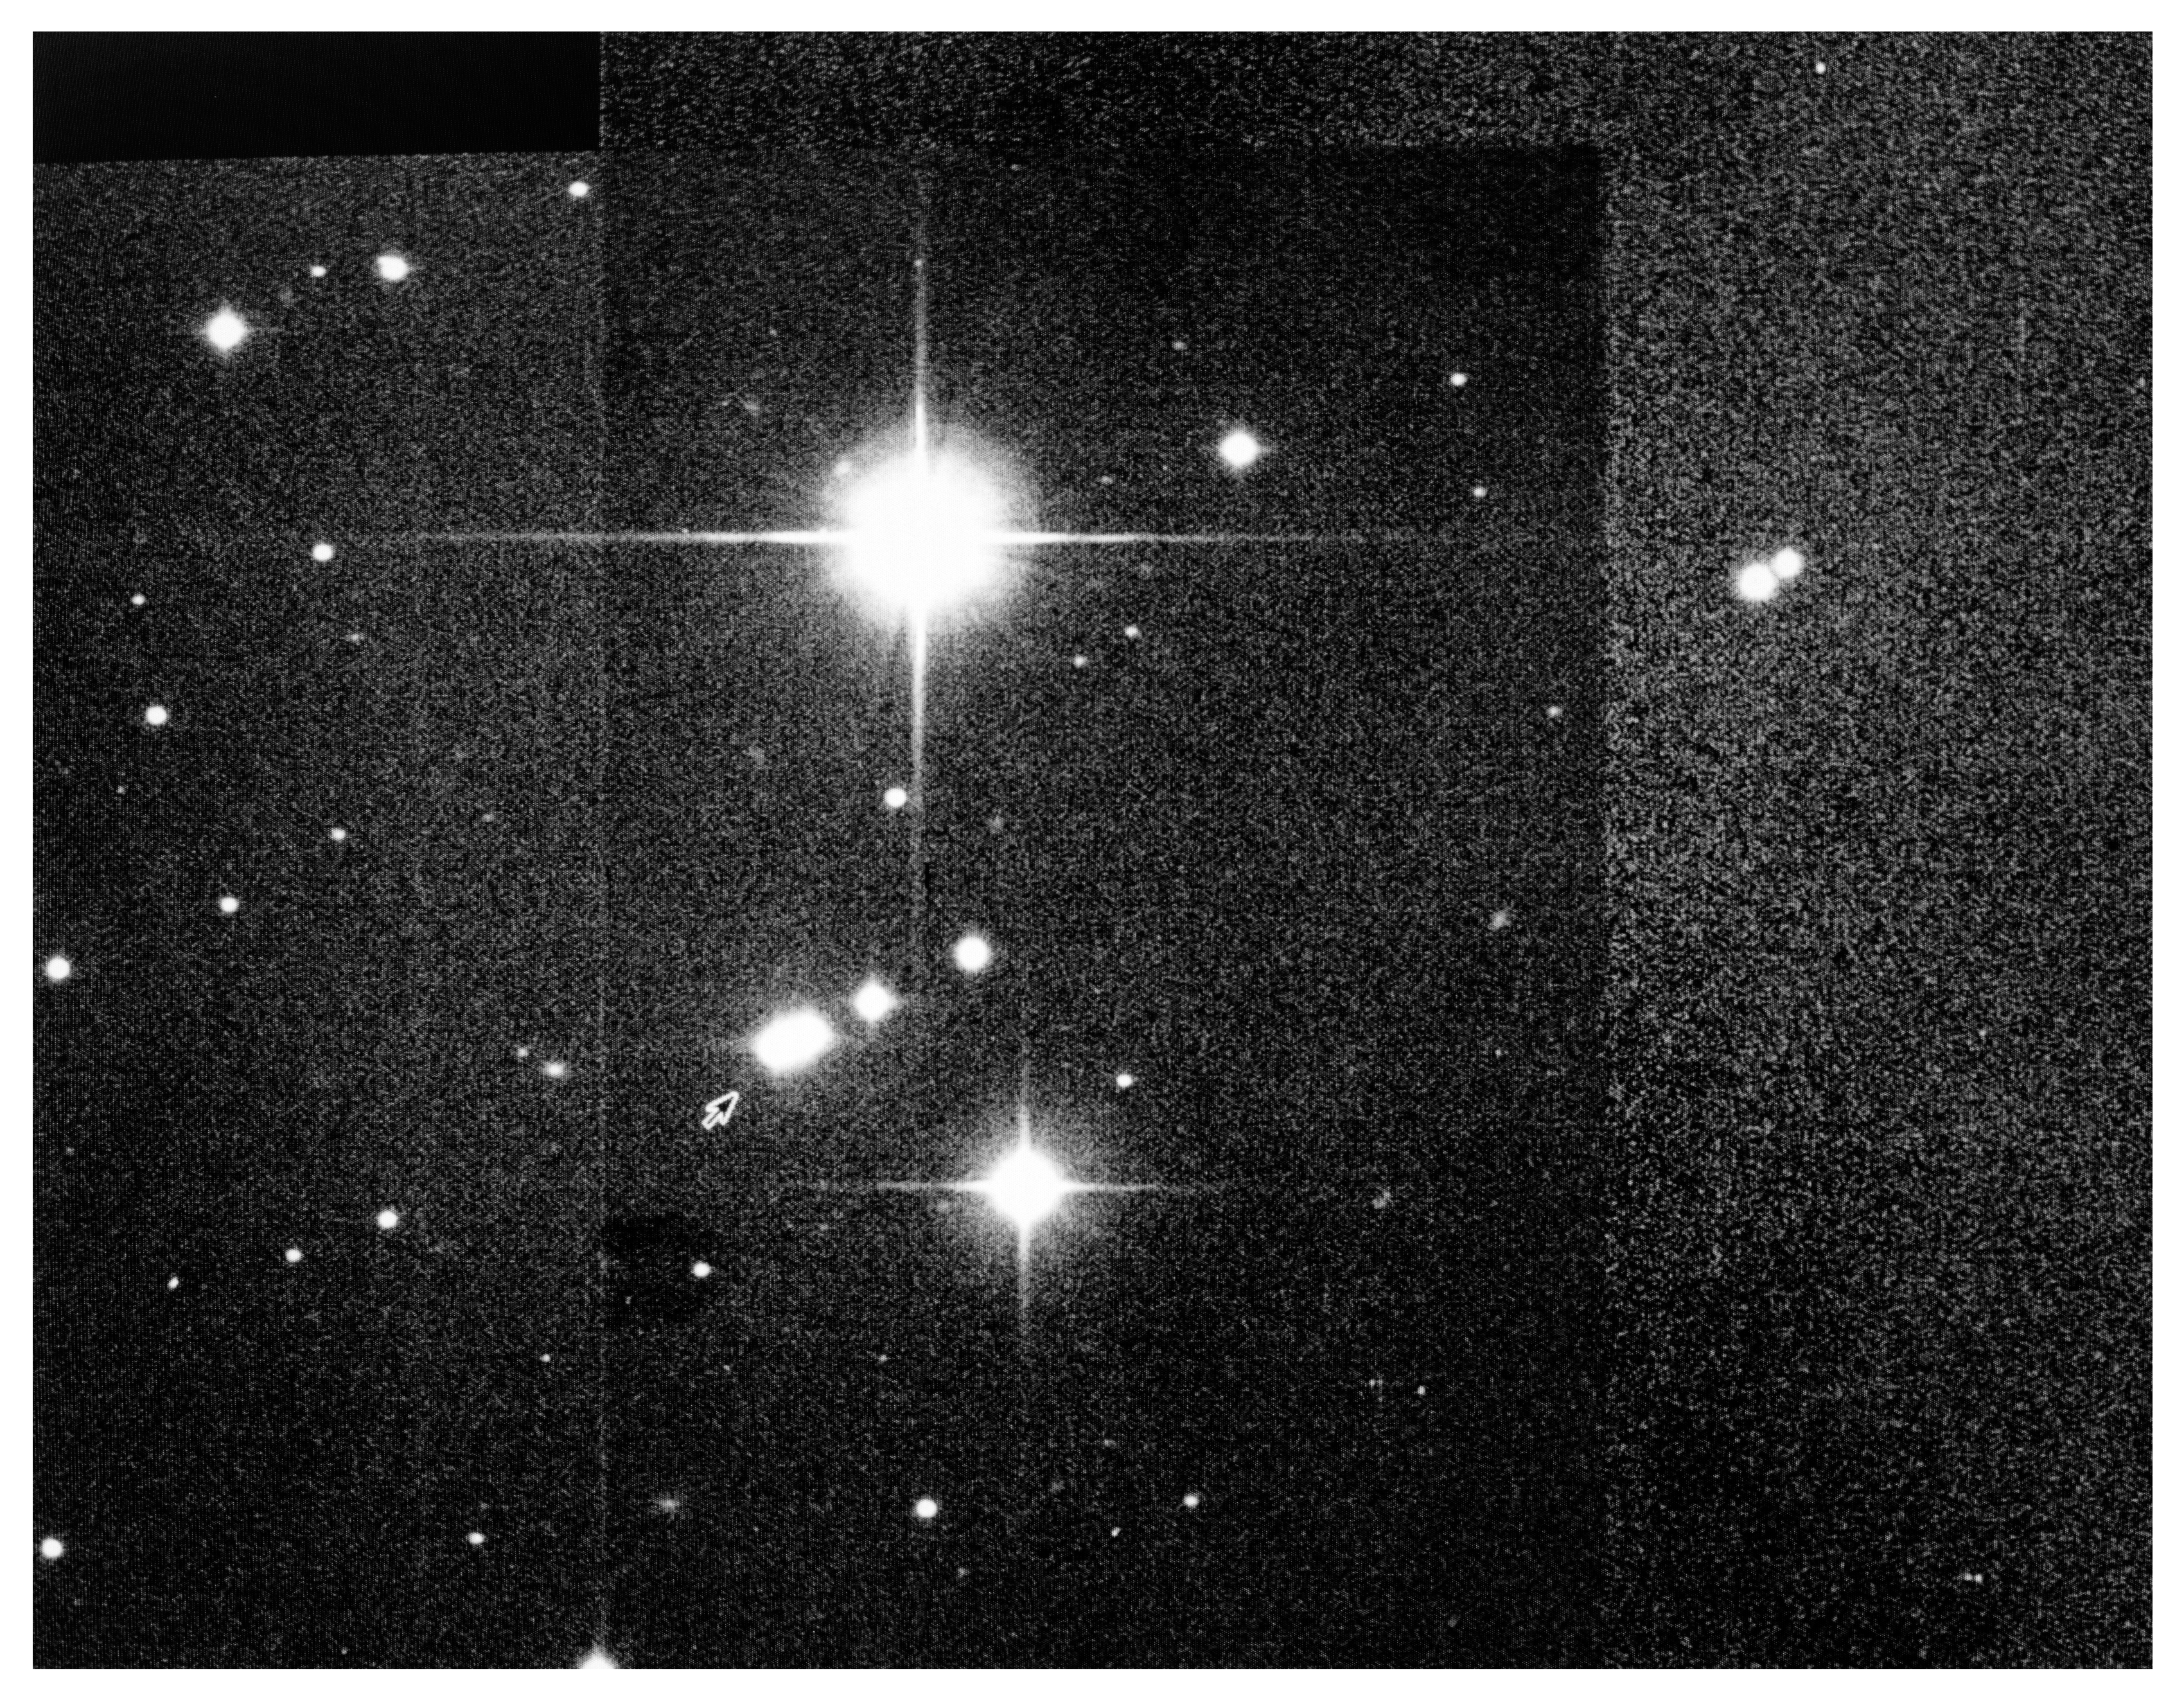

"Toutatis" observed with the ESO New Technology Telescope

This photo is a composite of five exposures of Minor Planet no.~4179, also known as Toutatis, obtained with the 3.5-m ESO New Technology Telescope on December 21, 1992, by ESO-astronomer Jesper Storm. At this time, Toutatis was about 13 million km from the Earth, i.e. 33 times more distant than the Moon. On December 8, this Minor Planet passed within 3.6 million km from the Earth, but at that time it was not possible to observe it with ground-based optical telescopes, because it was situated between the Earth and the Sun. However, very good radar images were obtained which showed thecratered surface of the object.

The unusually rapid motion of Toutatis, caused by its small distance from the Earth, is well illustrated on the photo. The first exposure (at the arrow) was obtained at 8:05 UT on the indicated date and lasted 120 seconds; the next (in the direction towards the upper right) lasted 30 seconds at 8:10 UT; a 5 second exposure was then made at 8:15 UT, and the last two (near the right edge of the photo) at 8:59 UT and 9:01 UT also lasted 5 seconds each. During this one-hour interval, Toutatis moved a distance of more than 3 arcmin in the sky. In fact, the first (120 second) image is clearly trailed in the direction of the motion.

On this day, the magnitude of Toutatis was about 11. The bright stars in the field have magnitudes 8 (above) and 10 (below).

The scale of the photo is 12.5 arcsecond/cm. North is up and East is to the left.

Credit: ESO